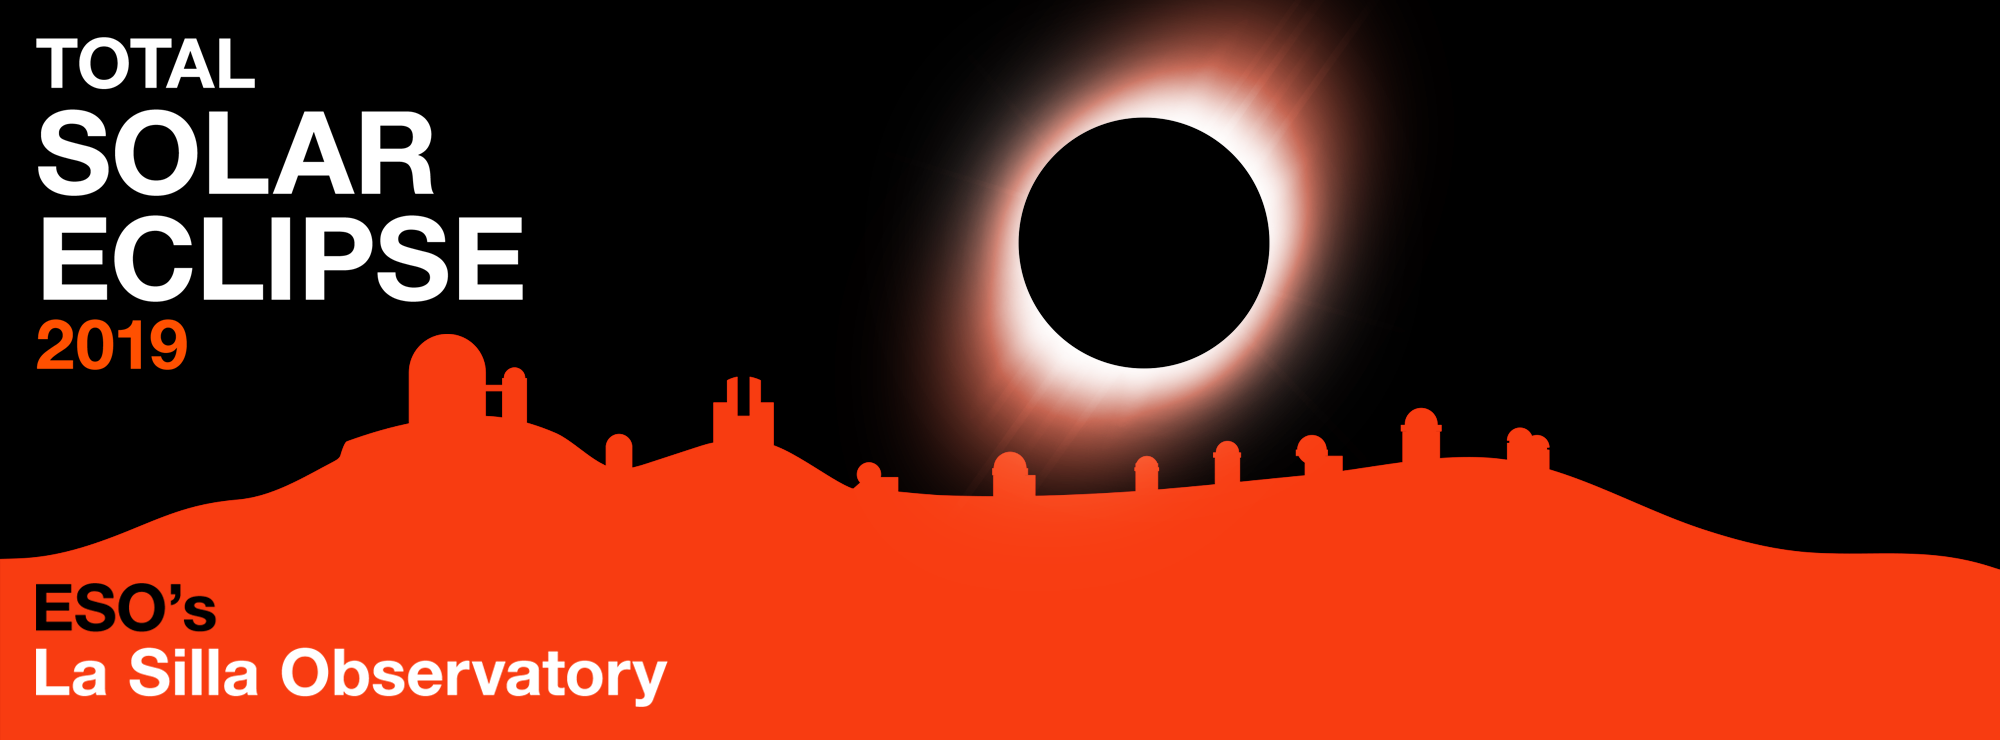

Banner for the Total Solar Eclipse 2019

Banner for the Total Solar Eclipse 2019.

Credit: ESO